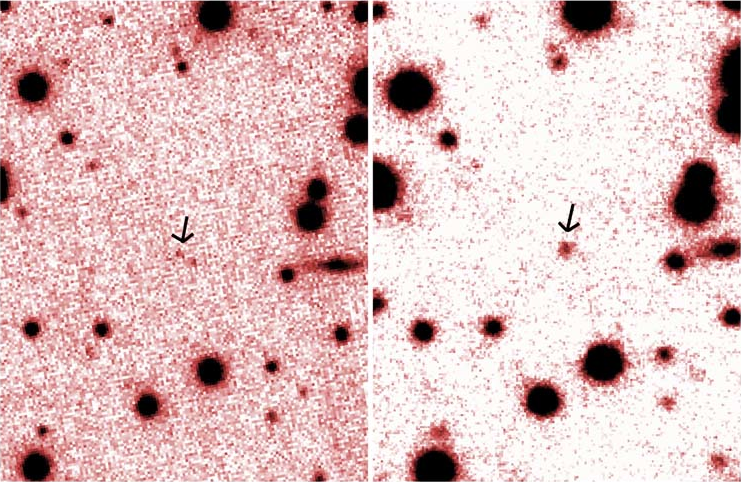

Infrared (2.1-micron) images of the magnetar 1E 2259+586

Infrared (2.1-micron) images of the magnetar 1E 2259+586 taken with the Keck telescope (left) in 2000, and with NIRI on the Gemini North telescope (right) just after the burst in June 2002. The magnetar (indicated by the arrow) was 3.4 times brighter in June 2002 than it was 2 years earlier. Keck image courtesy of F. Hulleman and M. van Kerkwijk.

Credit: Keck image courtesy of F. Hulleman and M. van Kerkwijk.